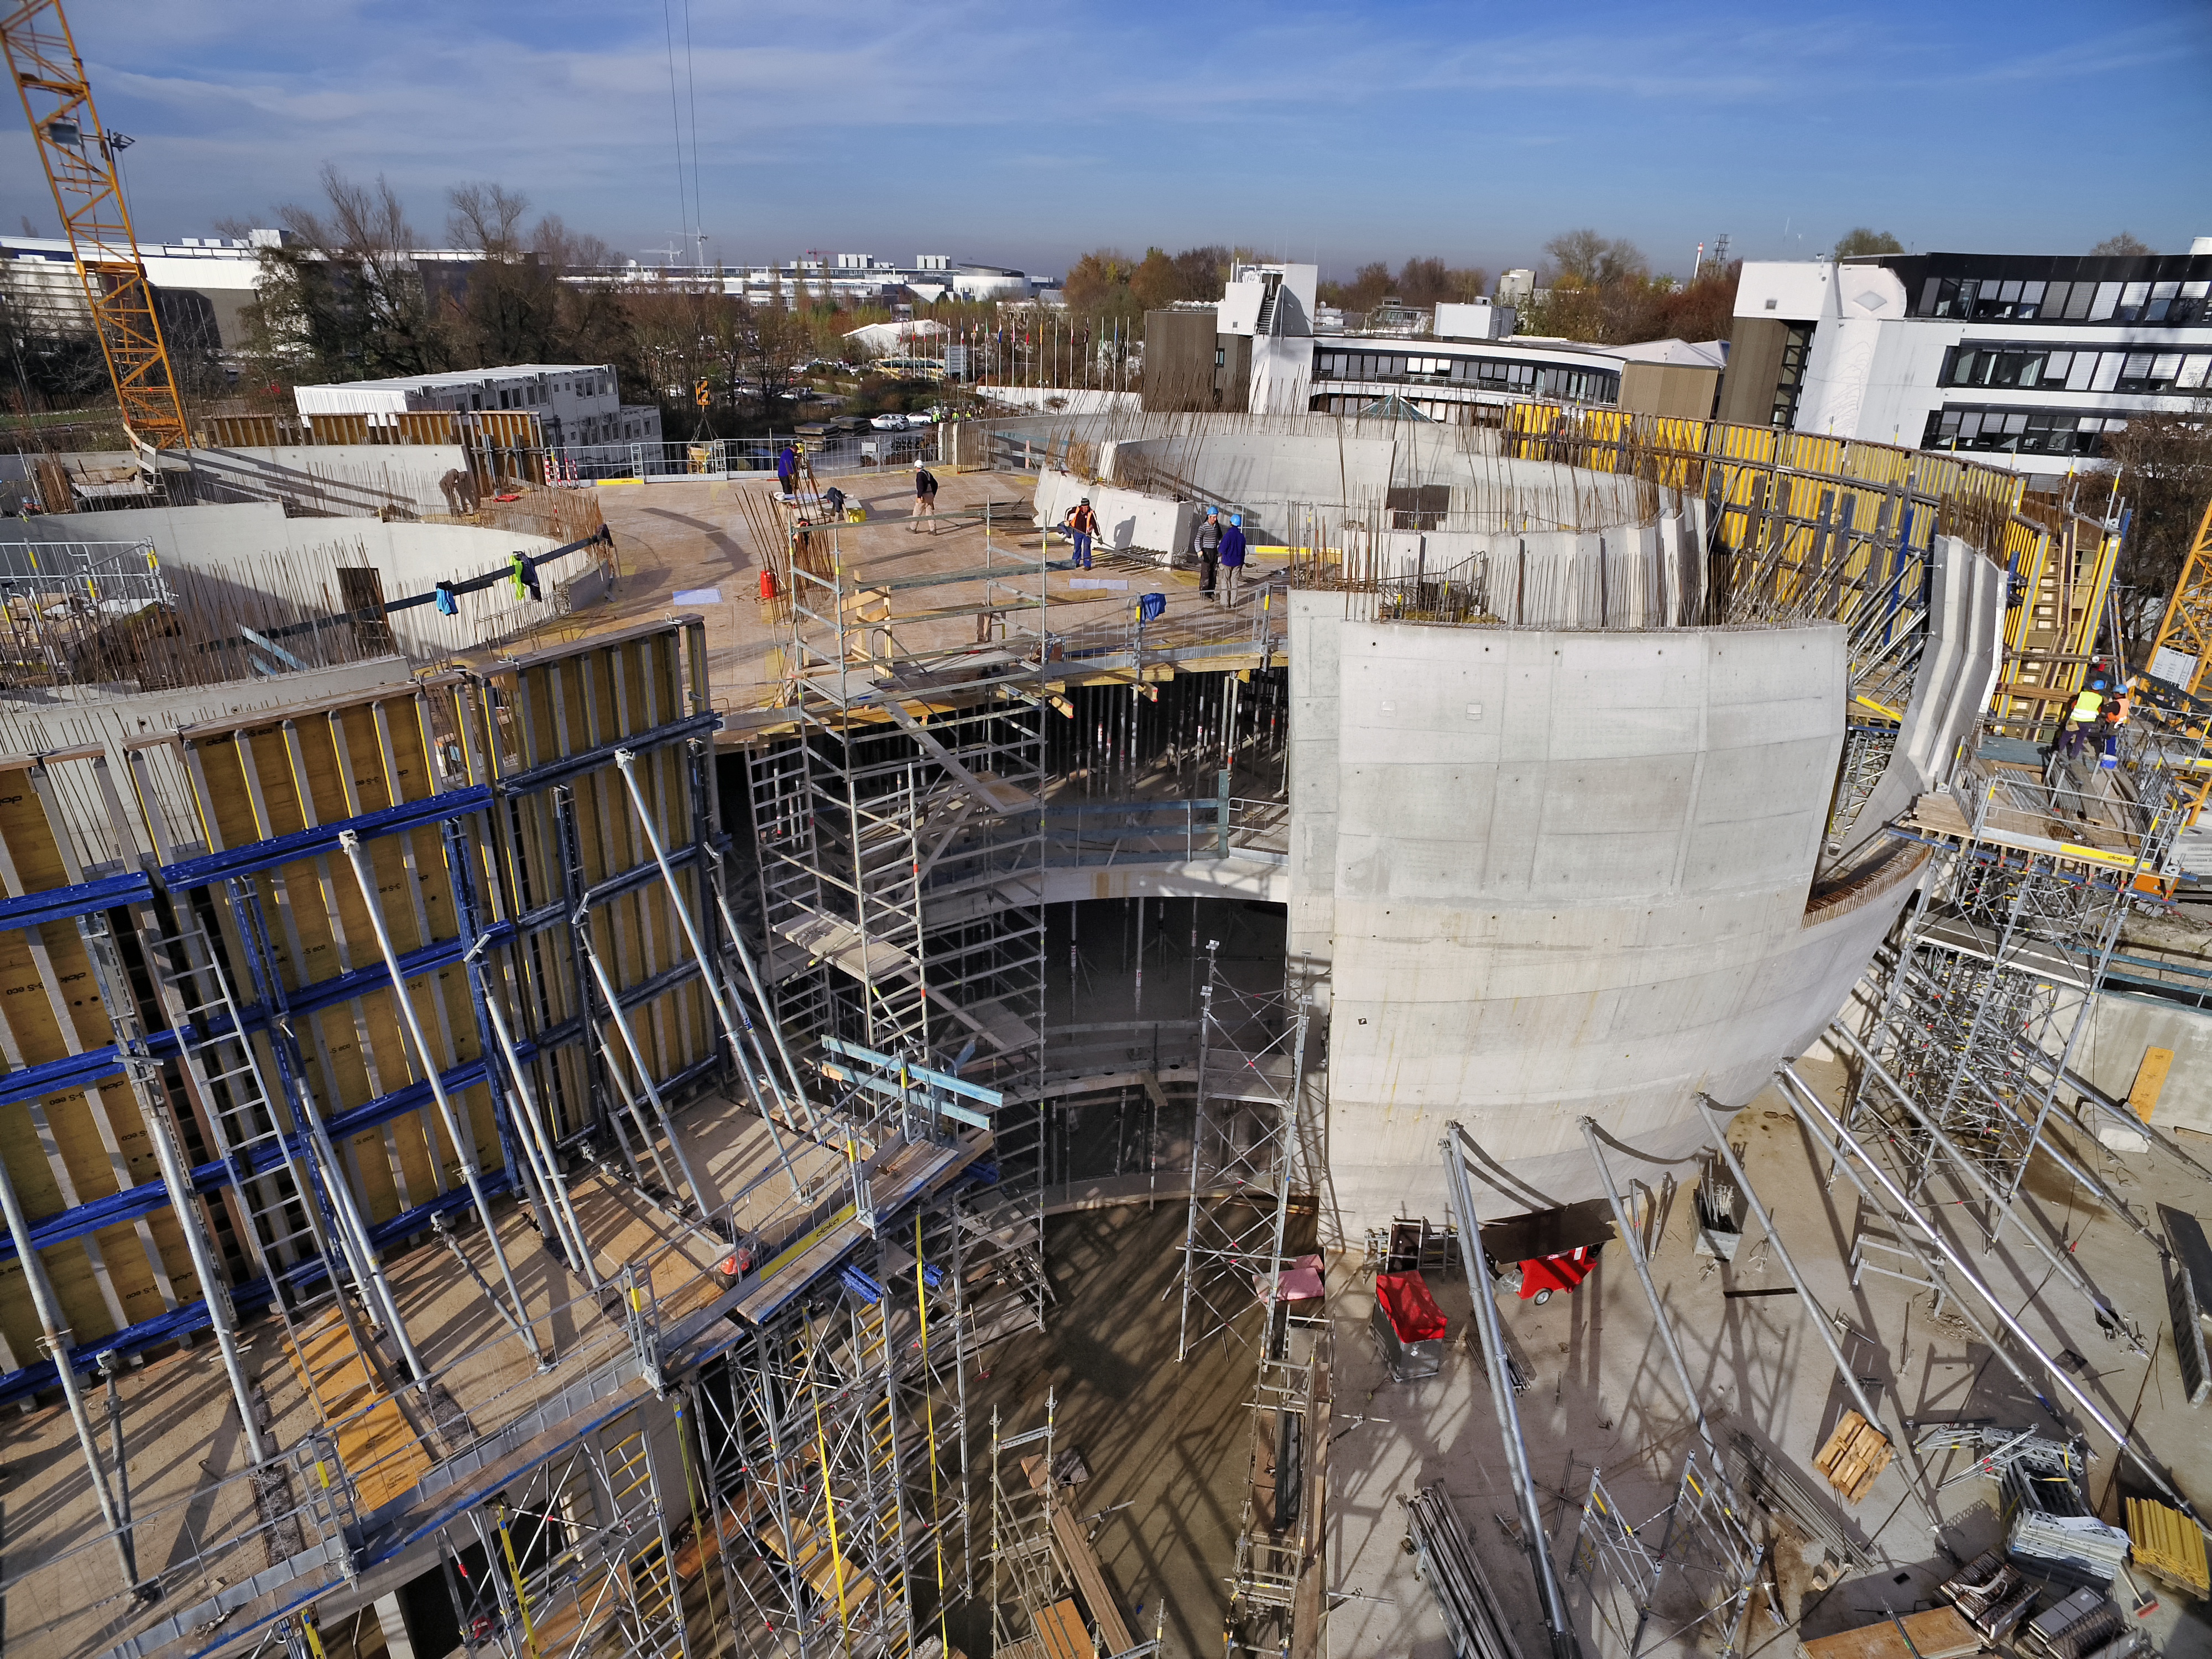

A Supernova in progress!

This drone photograph shows the construction of ESO's Supernova Planetarium & Visitor Centre from a dizzying perspective.

Credit: TUM-FSD/ESO. Supported by Autel Robotics and TUM-FSD